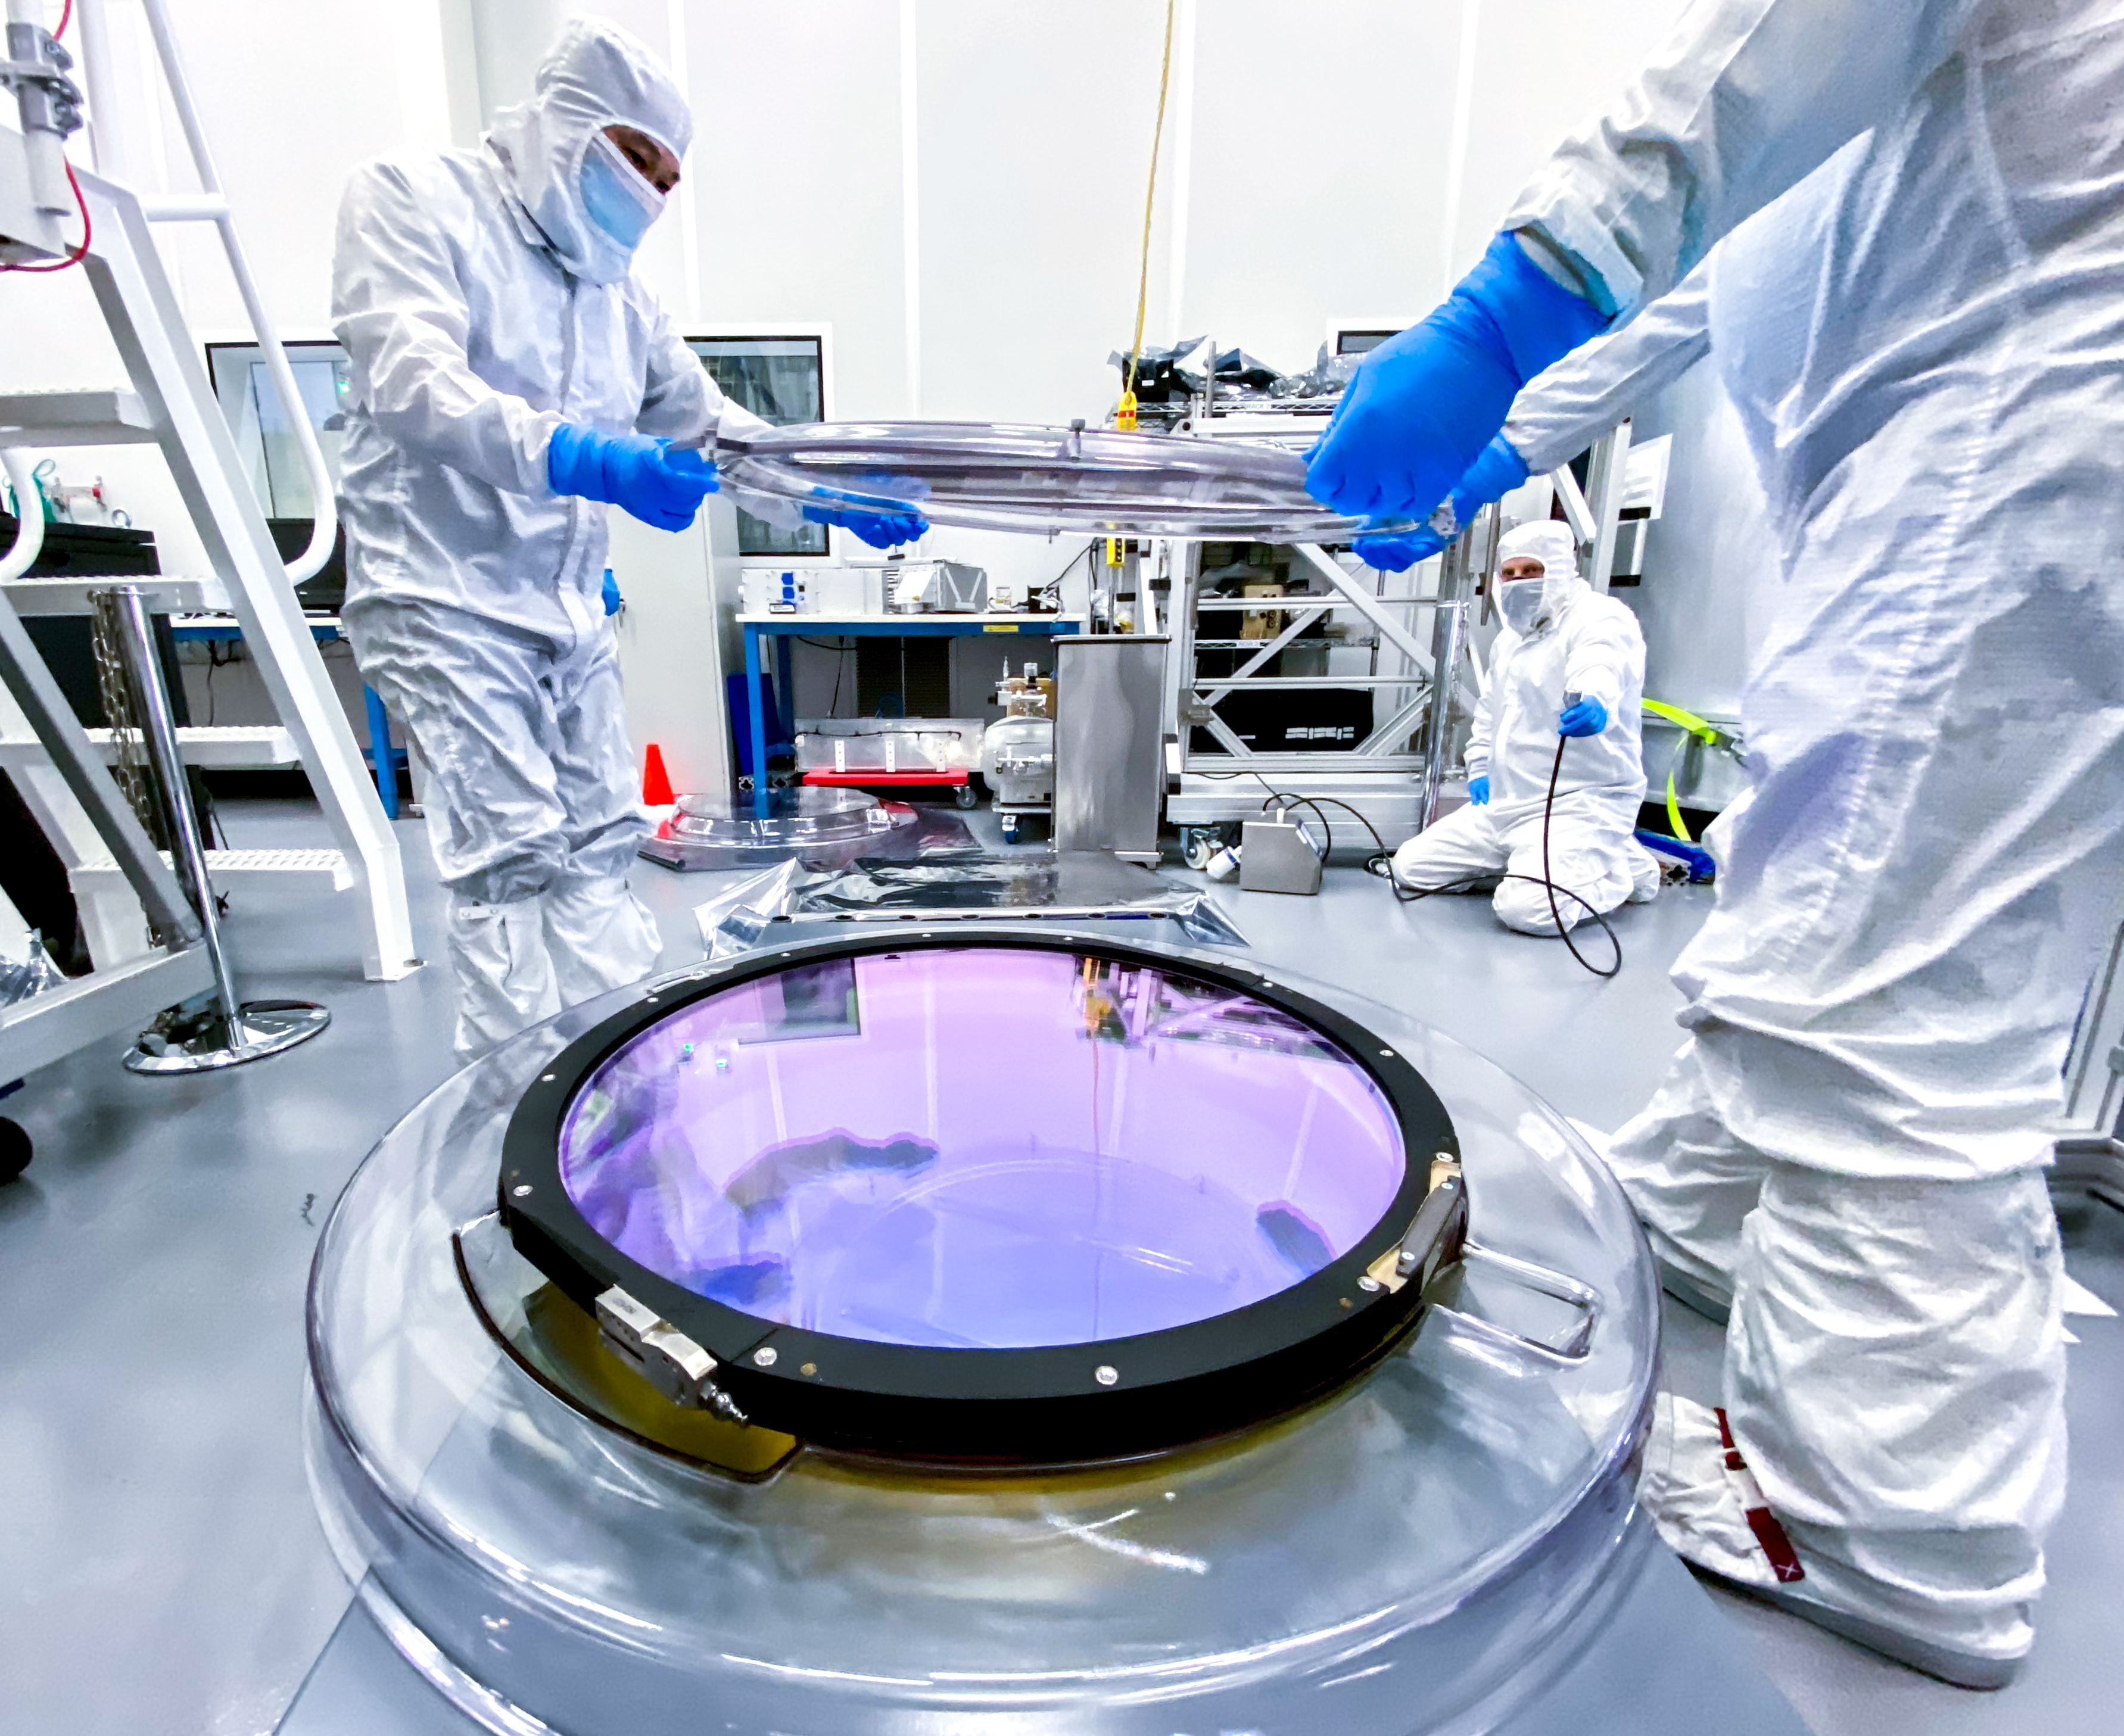

LSST r-band Optical Filter Assembly

The inner cover of the LSST r-band optical filter assembly gets removed in the IR-2 clean room.

Credit: Travis Lange/SLAC National Accelerator Laboratory